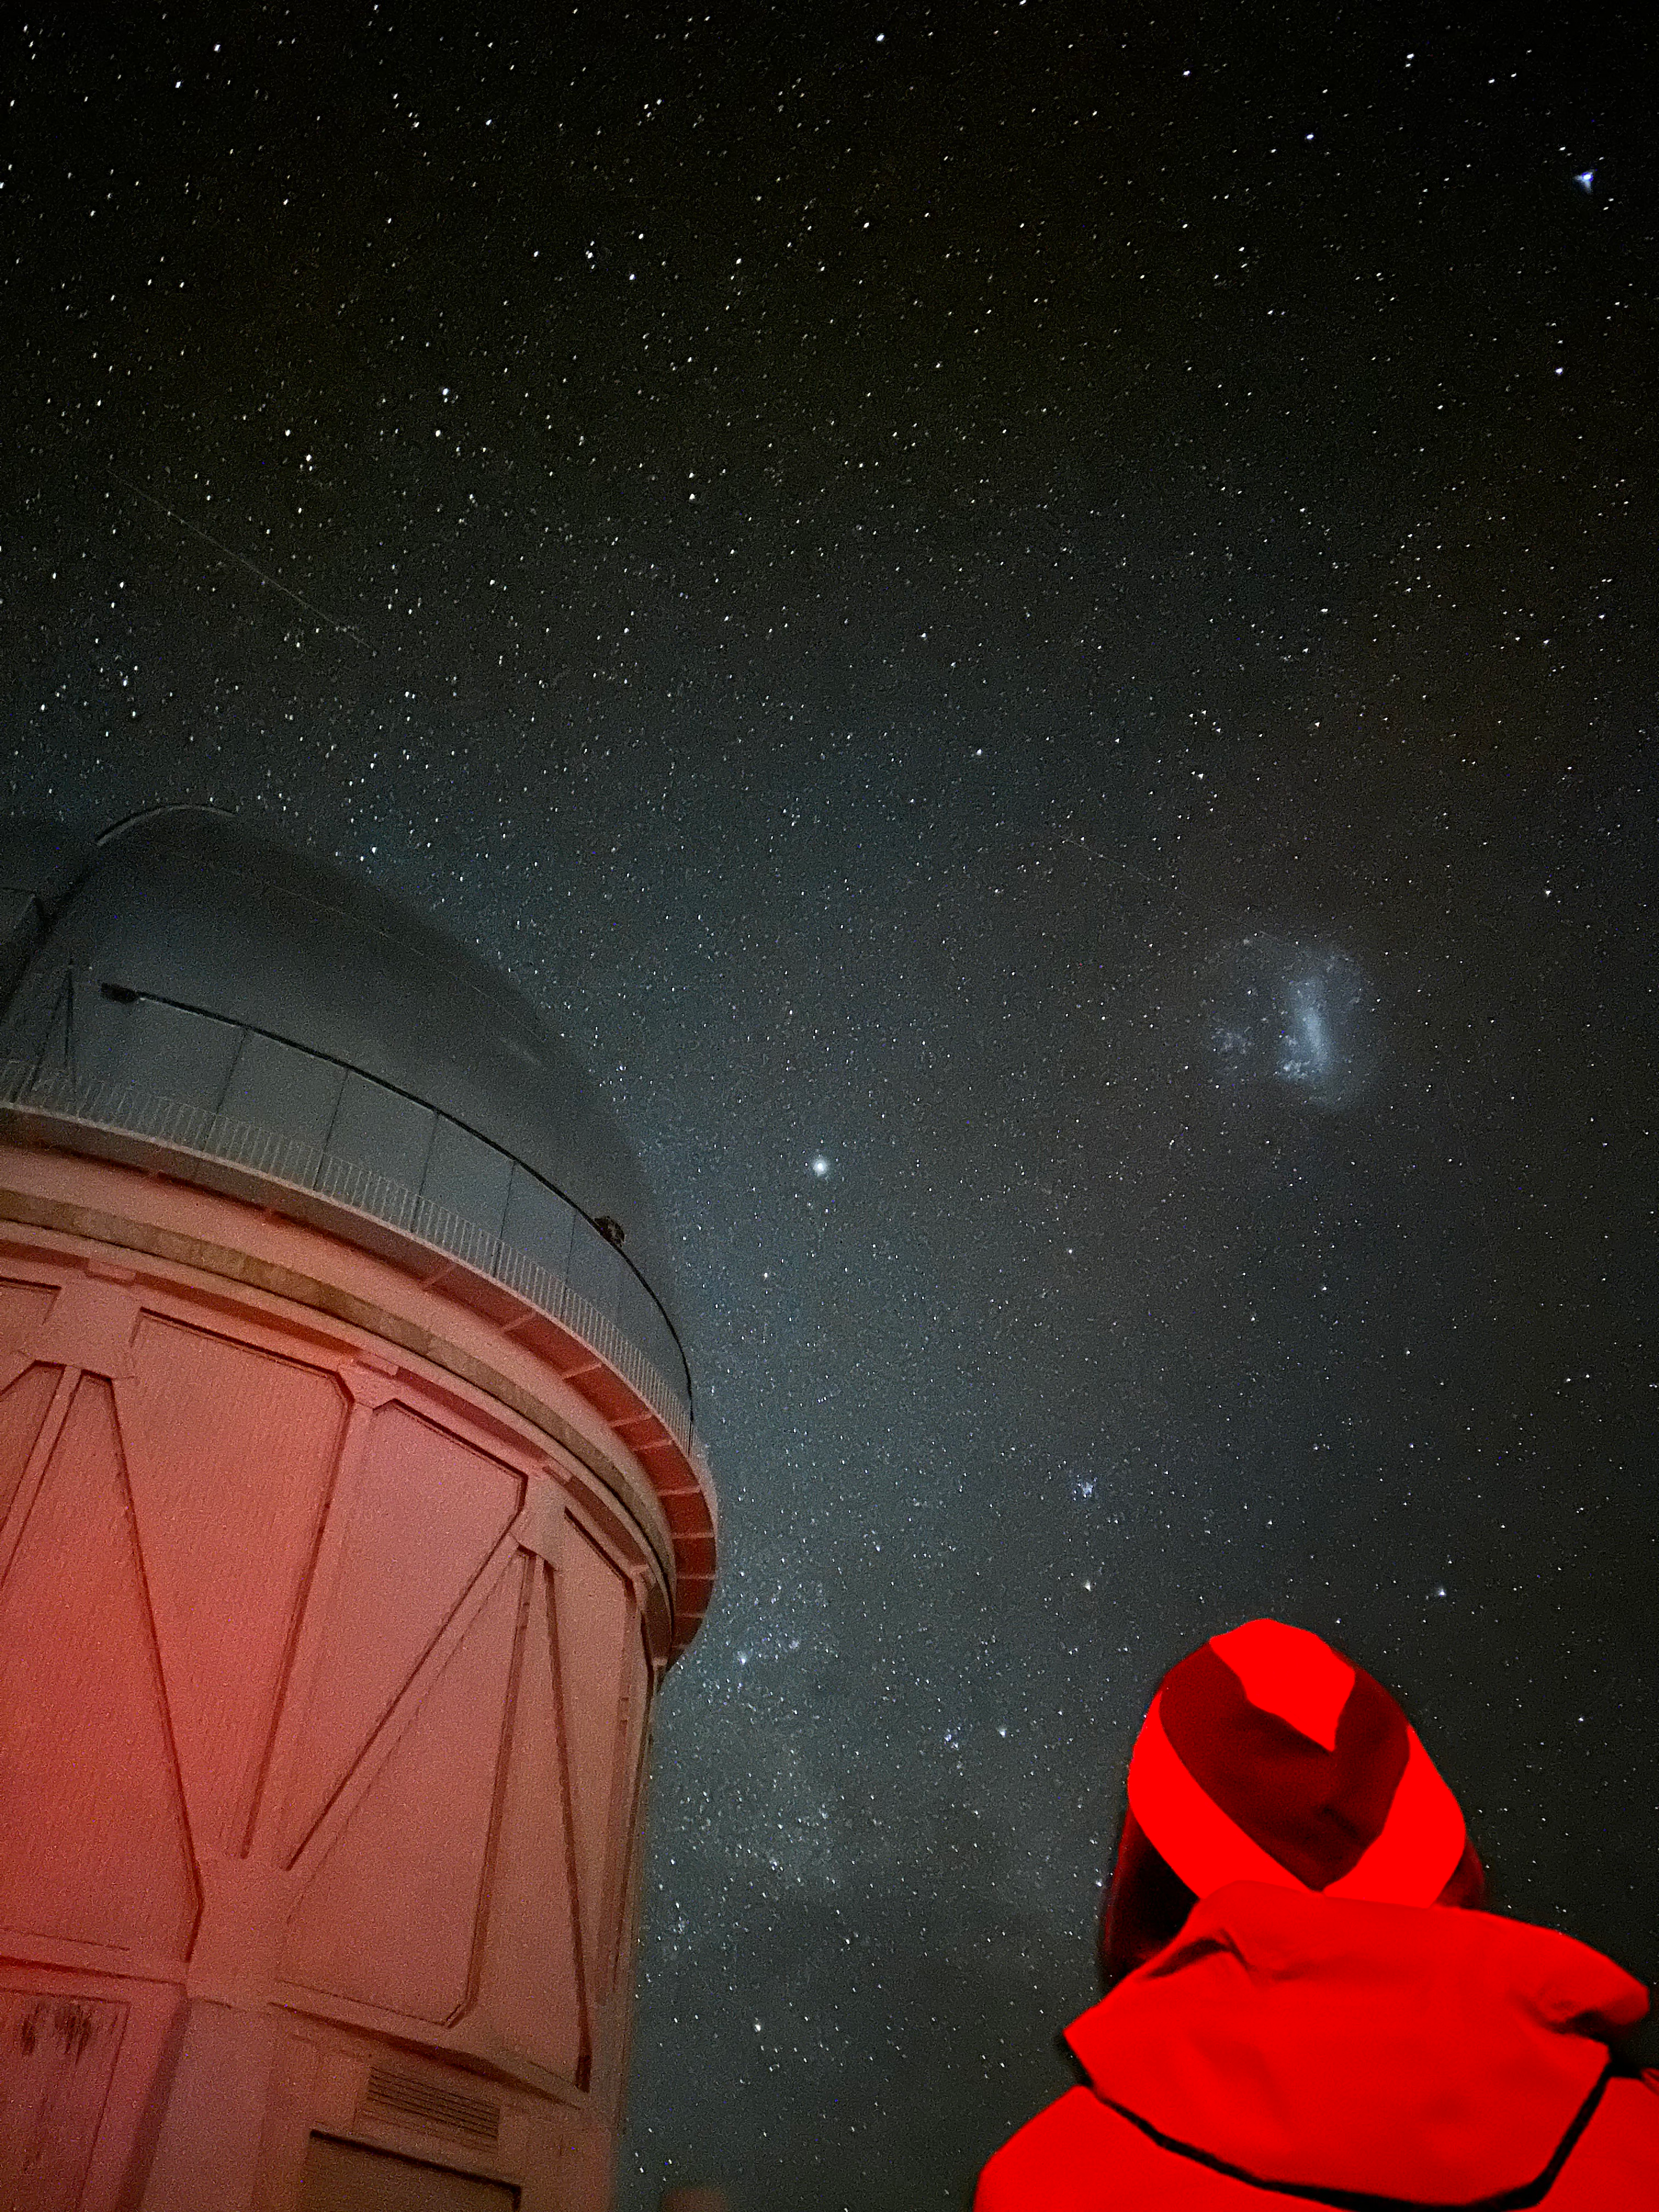

The night sky above Cerro Tololo reveals the bright star Canopus and the Large Magellanic Cloud to the right of the Blanco dome.

Credit: NSF–DOE Vera C. Rubin Observatory/NOIRLab/SLAC/AURA